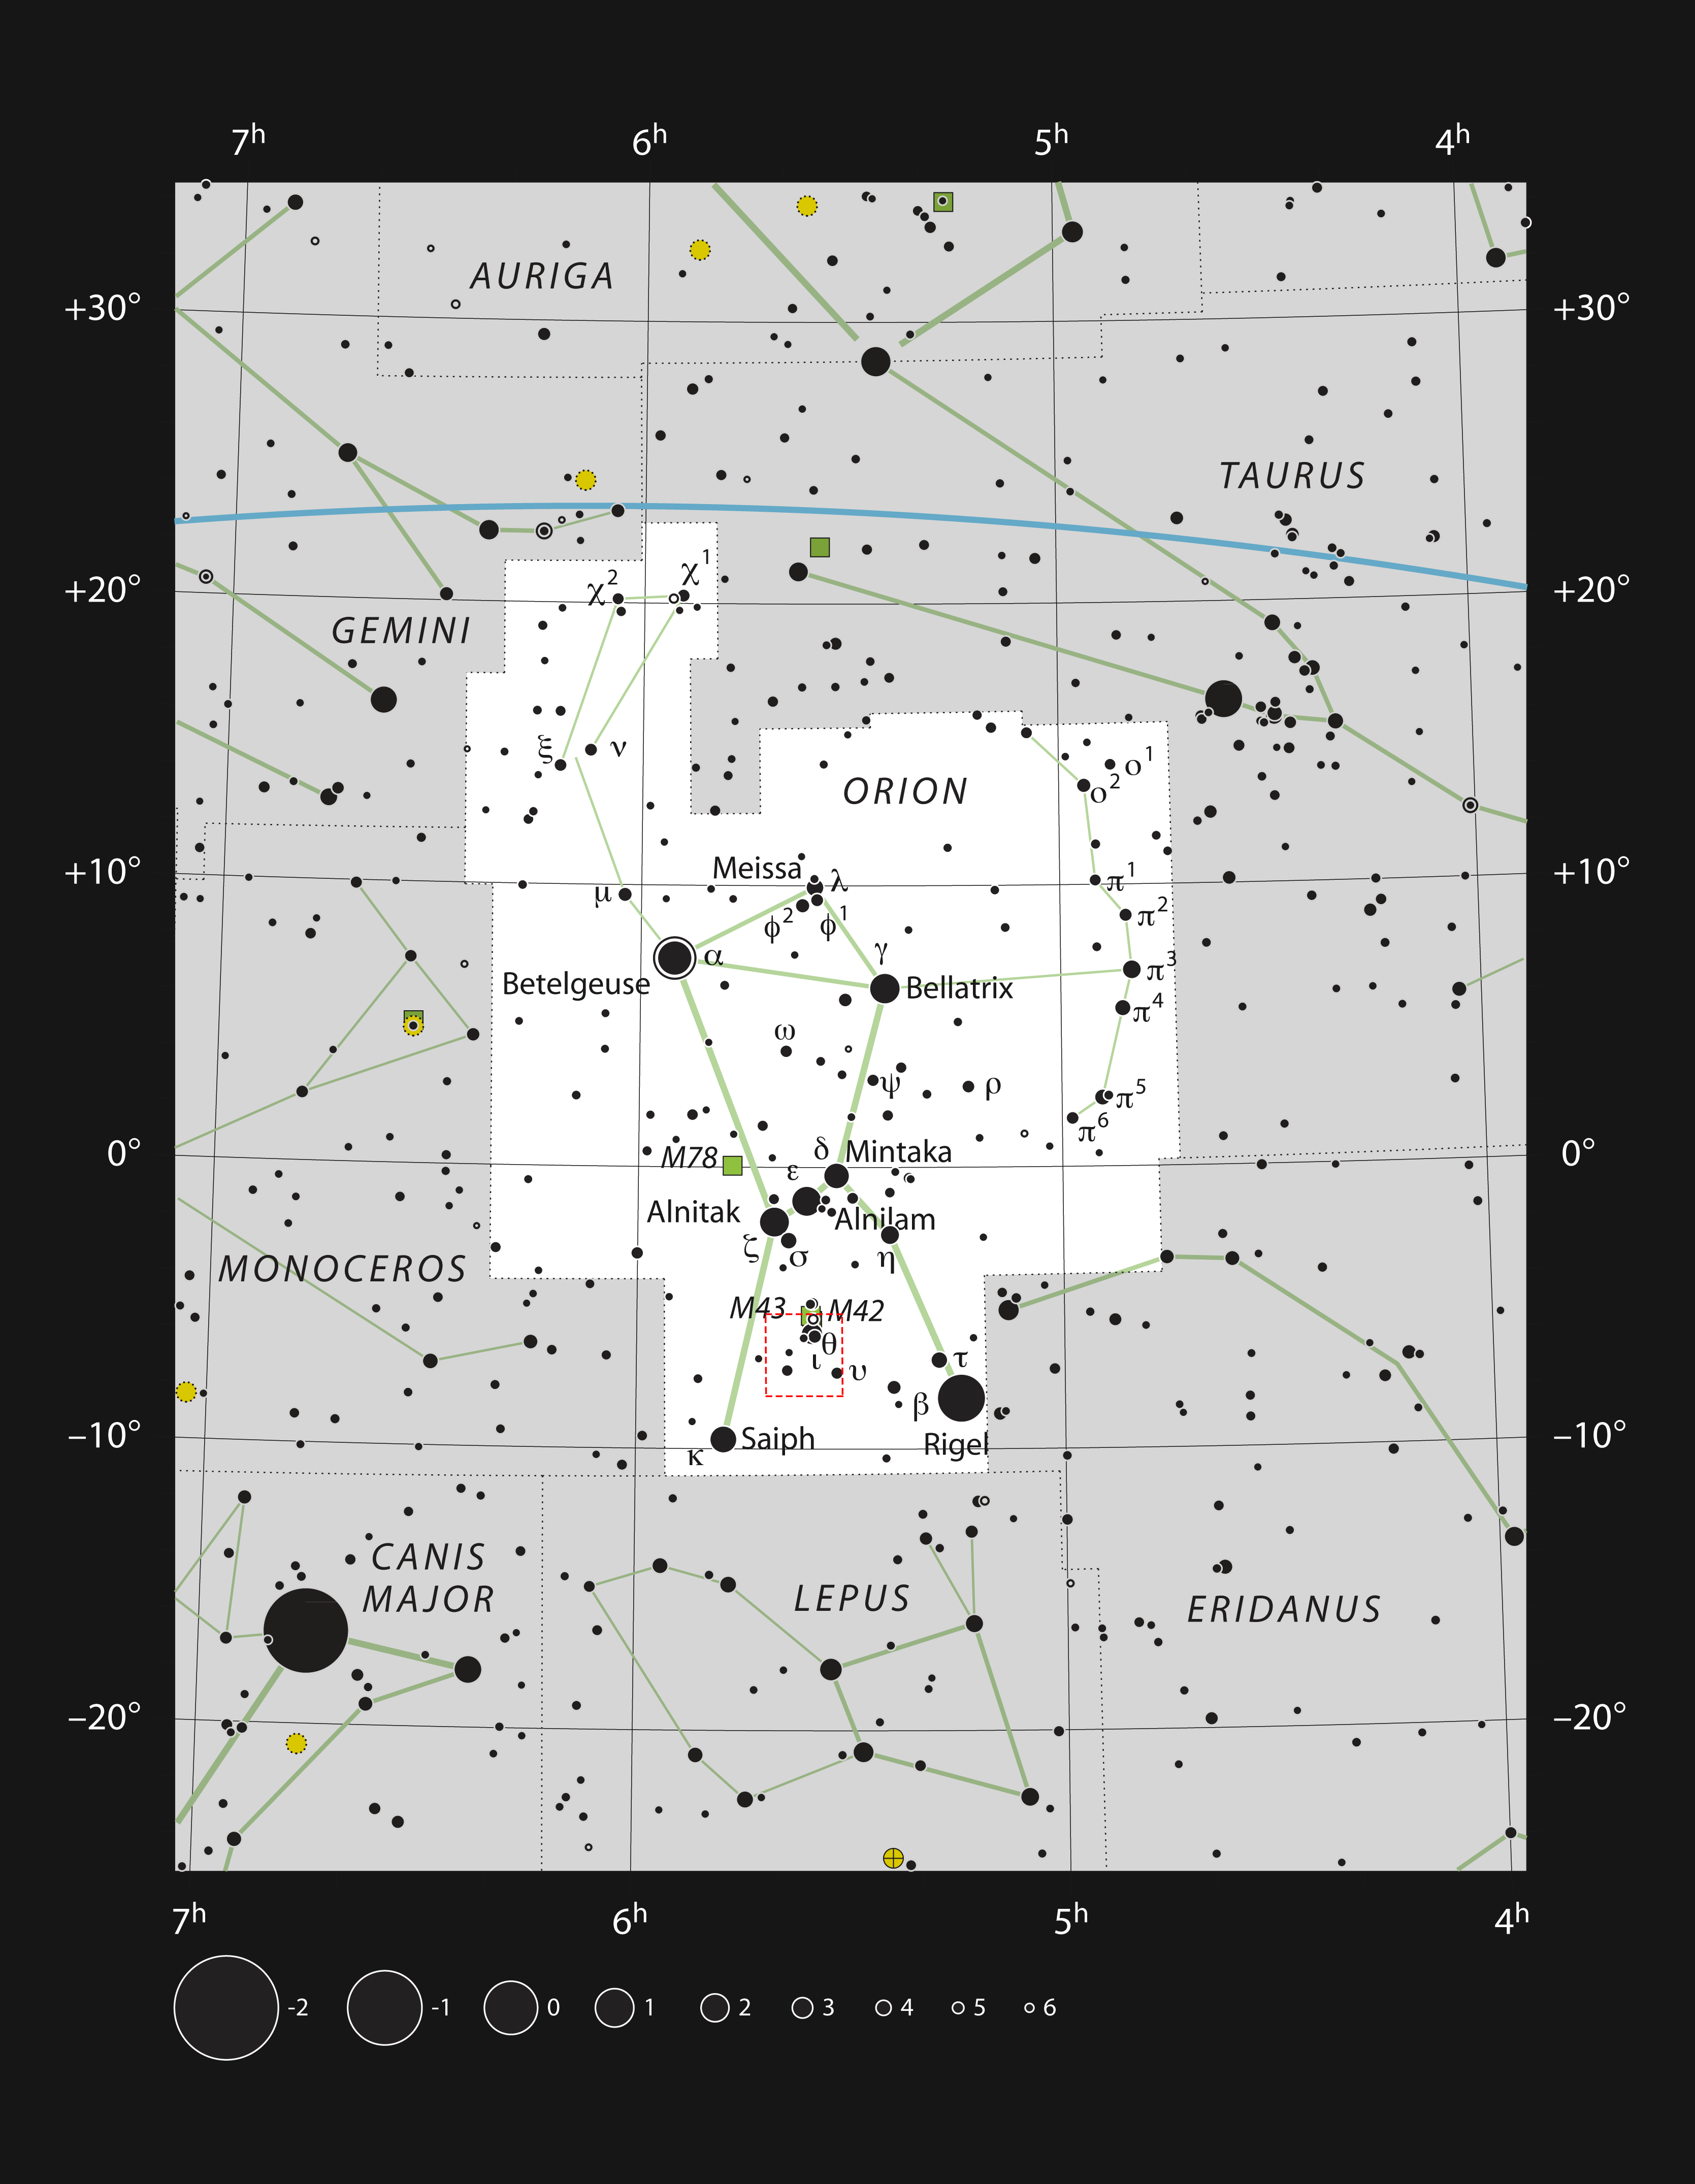

The constellation of Orion showing the region shown in a new APEX image

This chart shows the famous constellation of Orion (The Hunter). This map shows most of the stars visible to the unaided eye under good conditions, and the region shown in a spectacular new image from the ESO-operated Atacama Pathfinder Experiment (APEX) in Chile is highlighted with a red square on the image.

Credit: ESO, IAU and Sky & Telescope